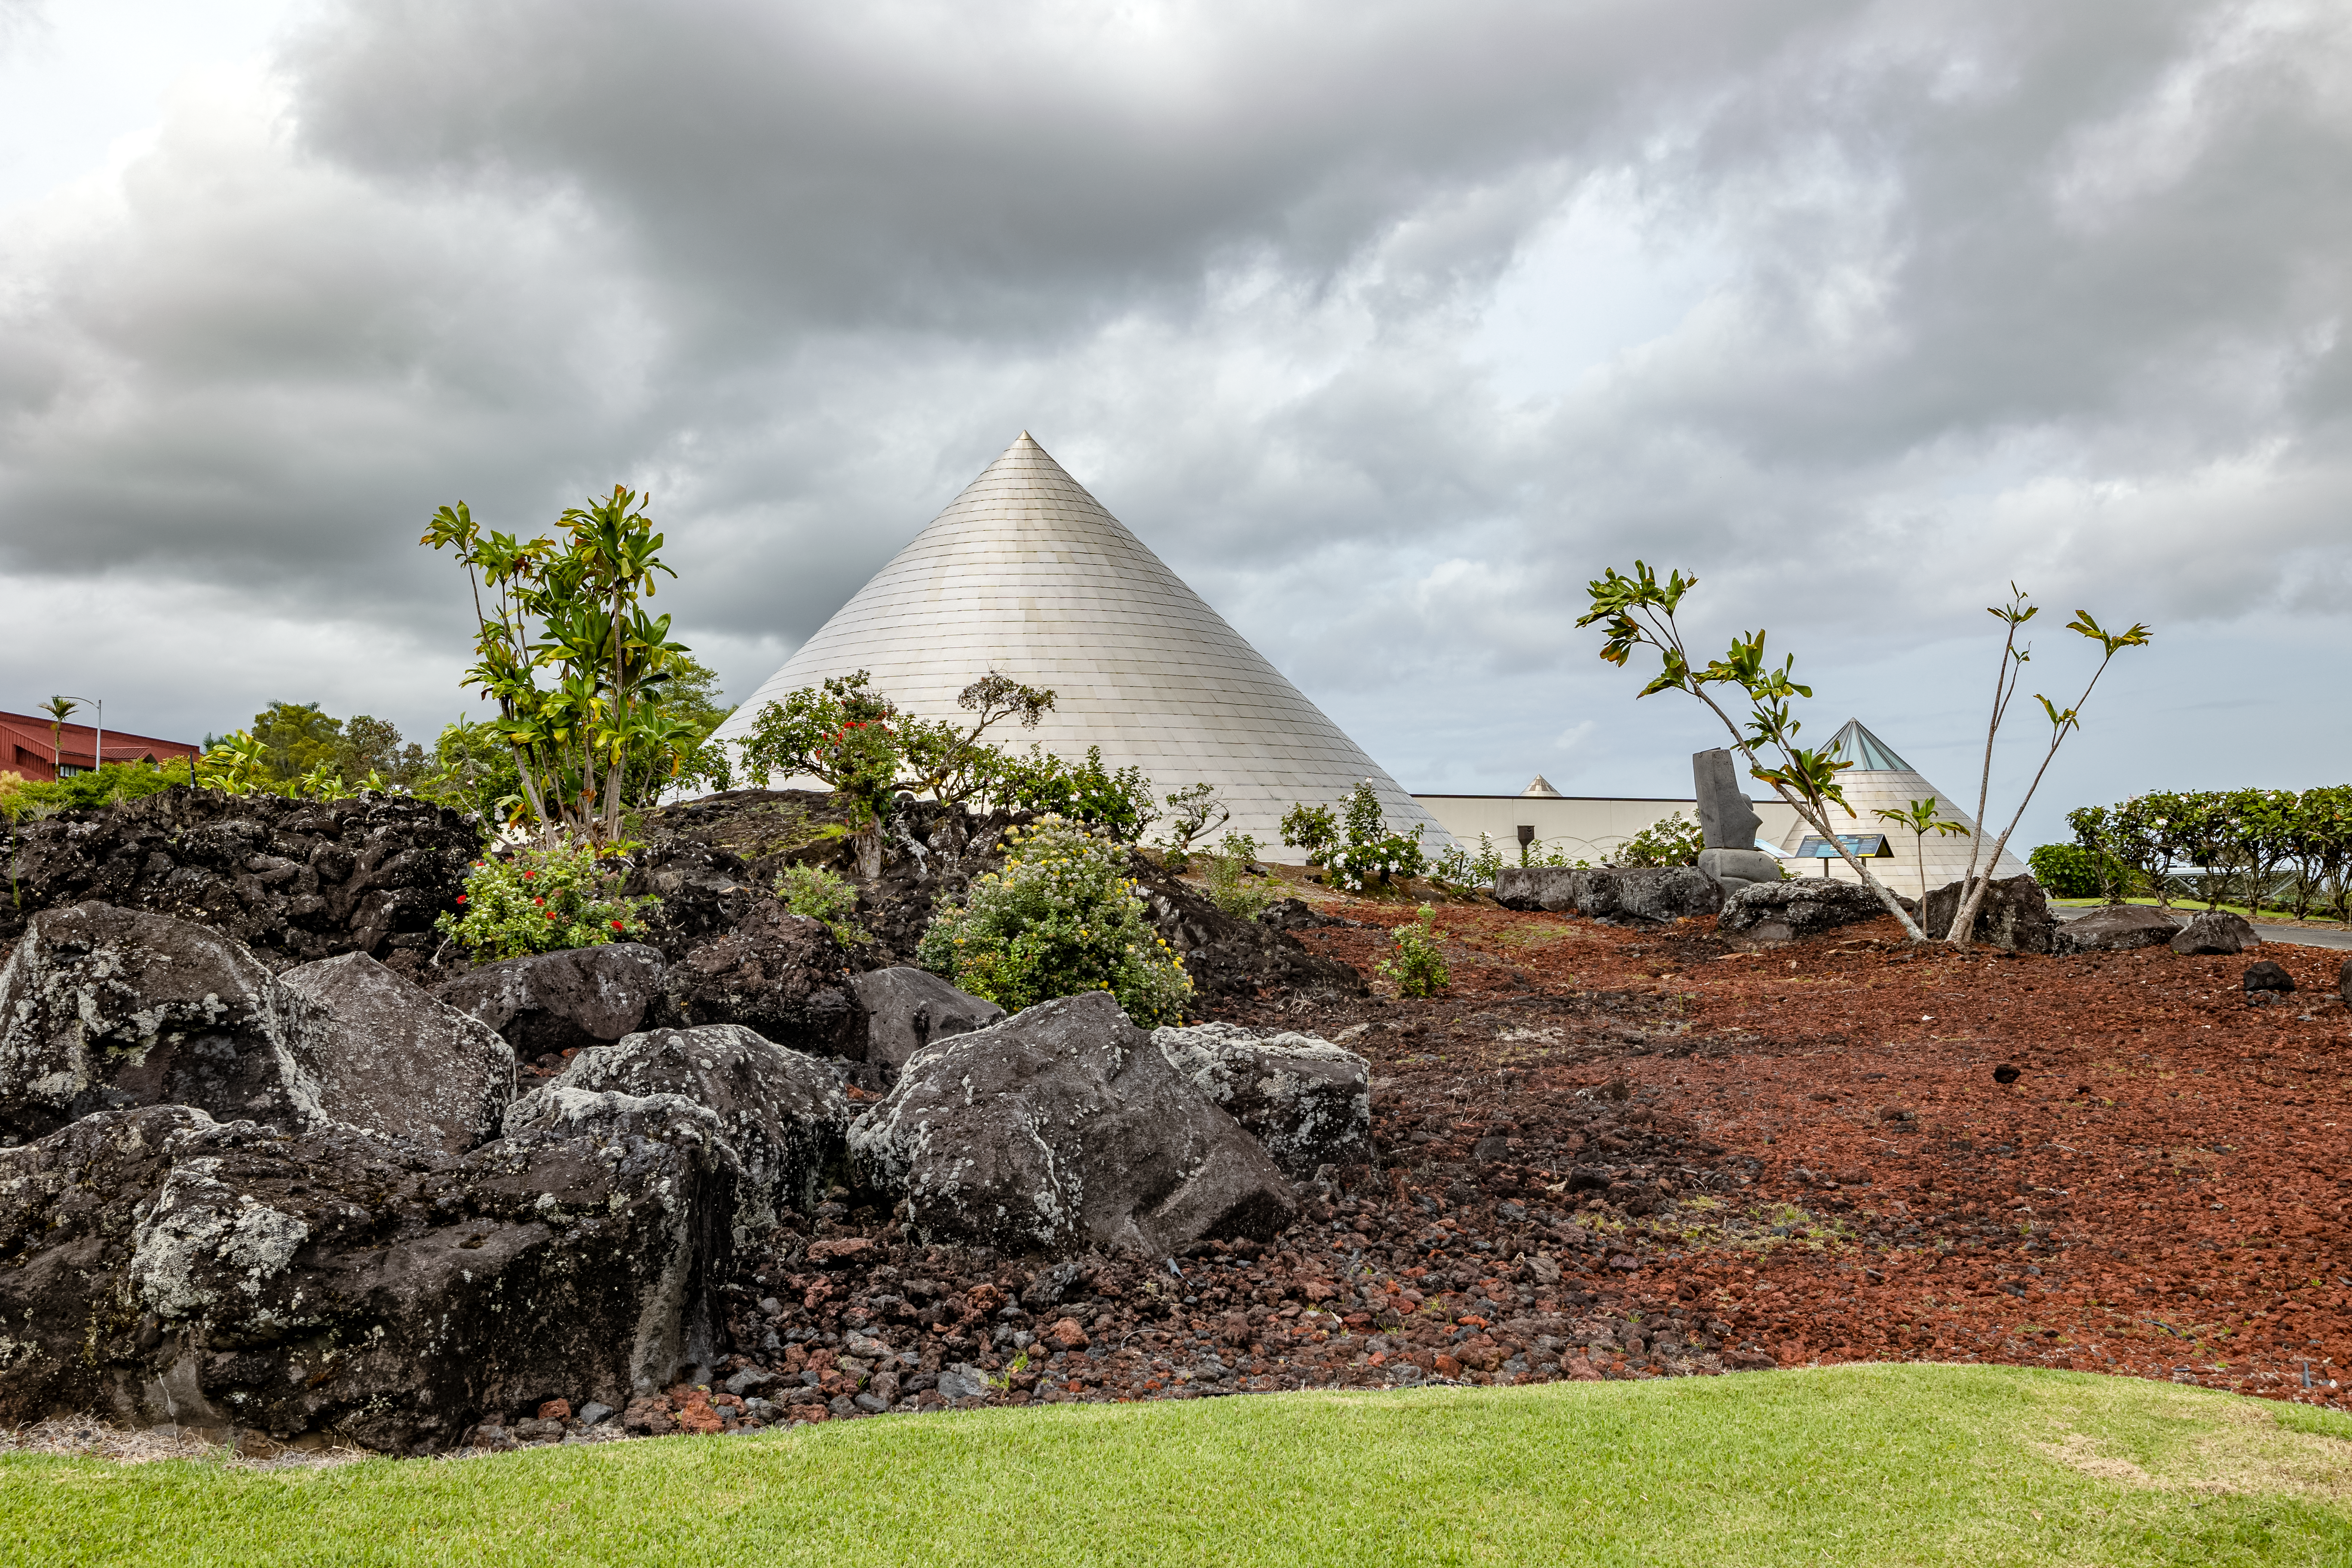

'Imiloa grounds

A view of the grounds of the ‘Imiloa Astronomy Center and planetarium, near the Gemini North Hilo Base facility on a cloudy day.

Credit: NOIRLab/AURA/NSF/ T. Slovinský